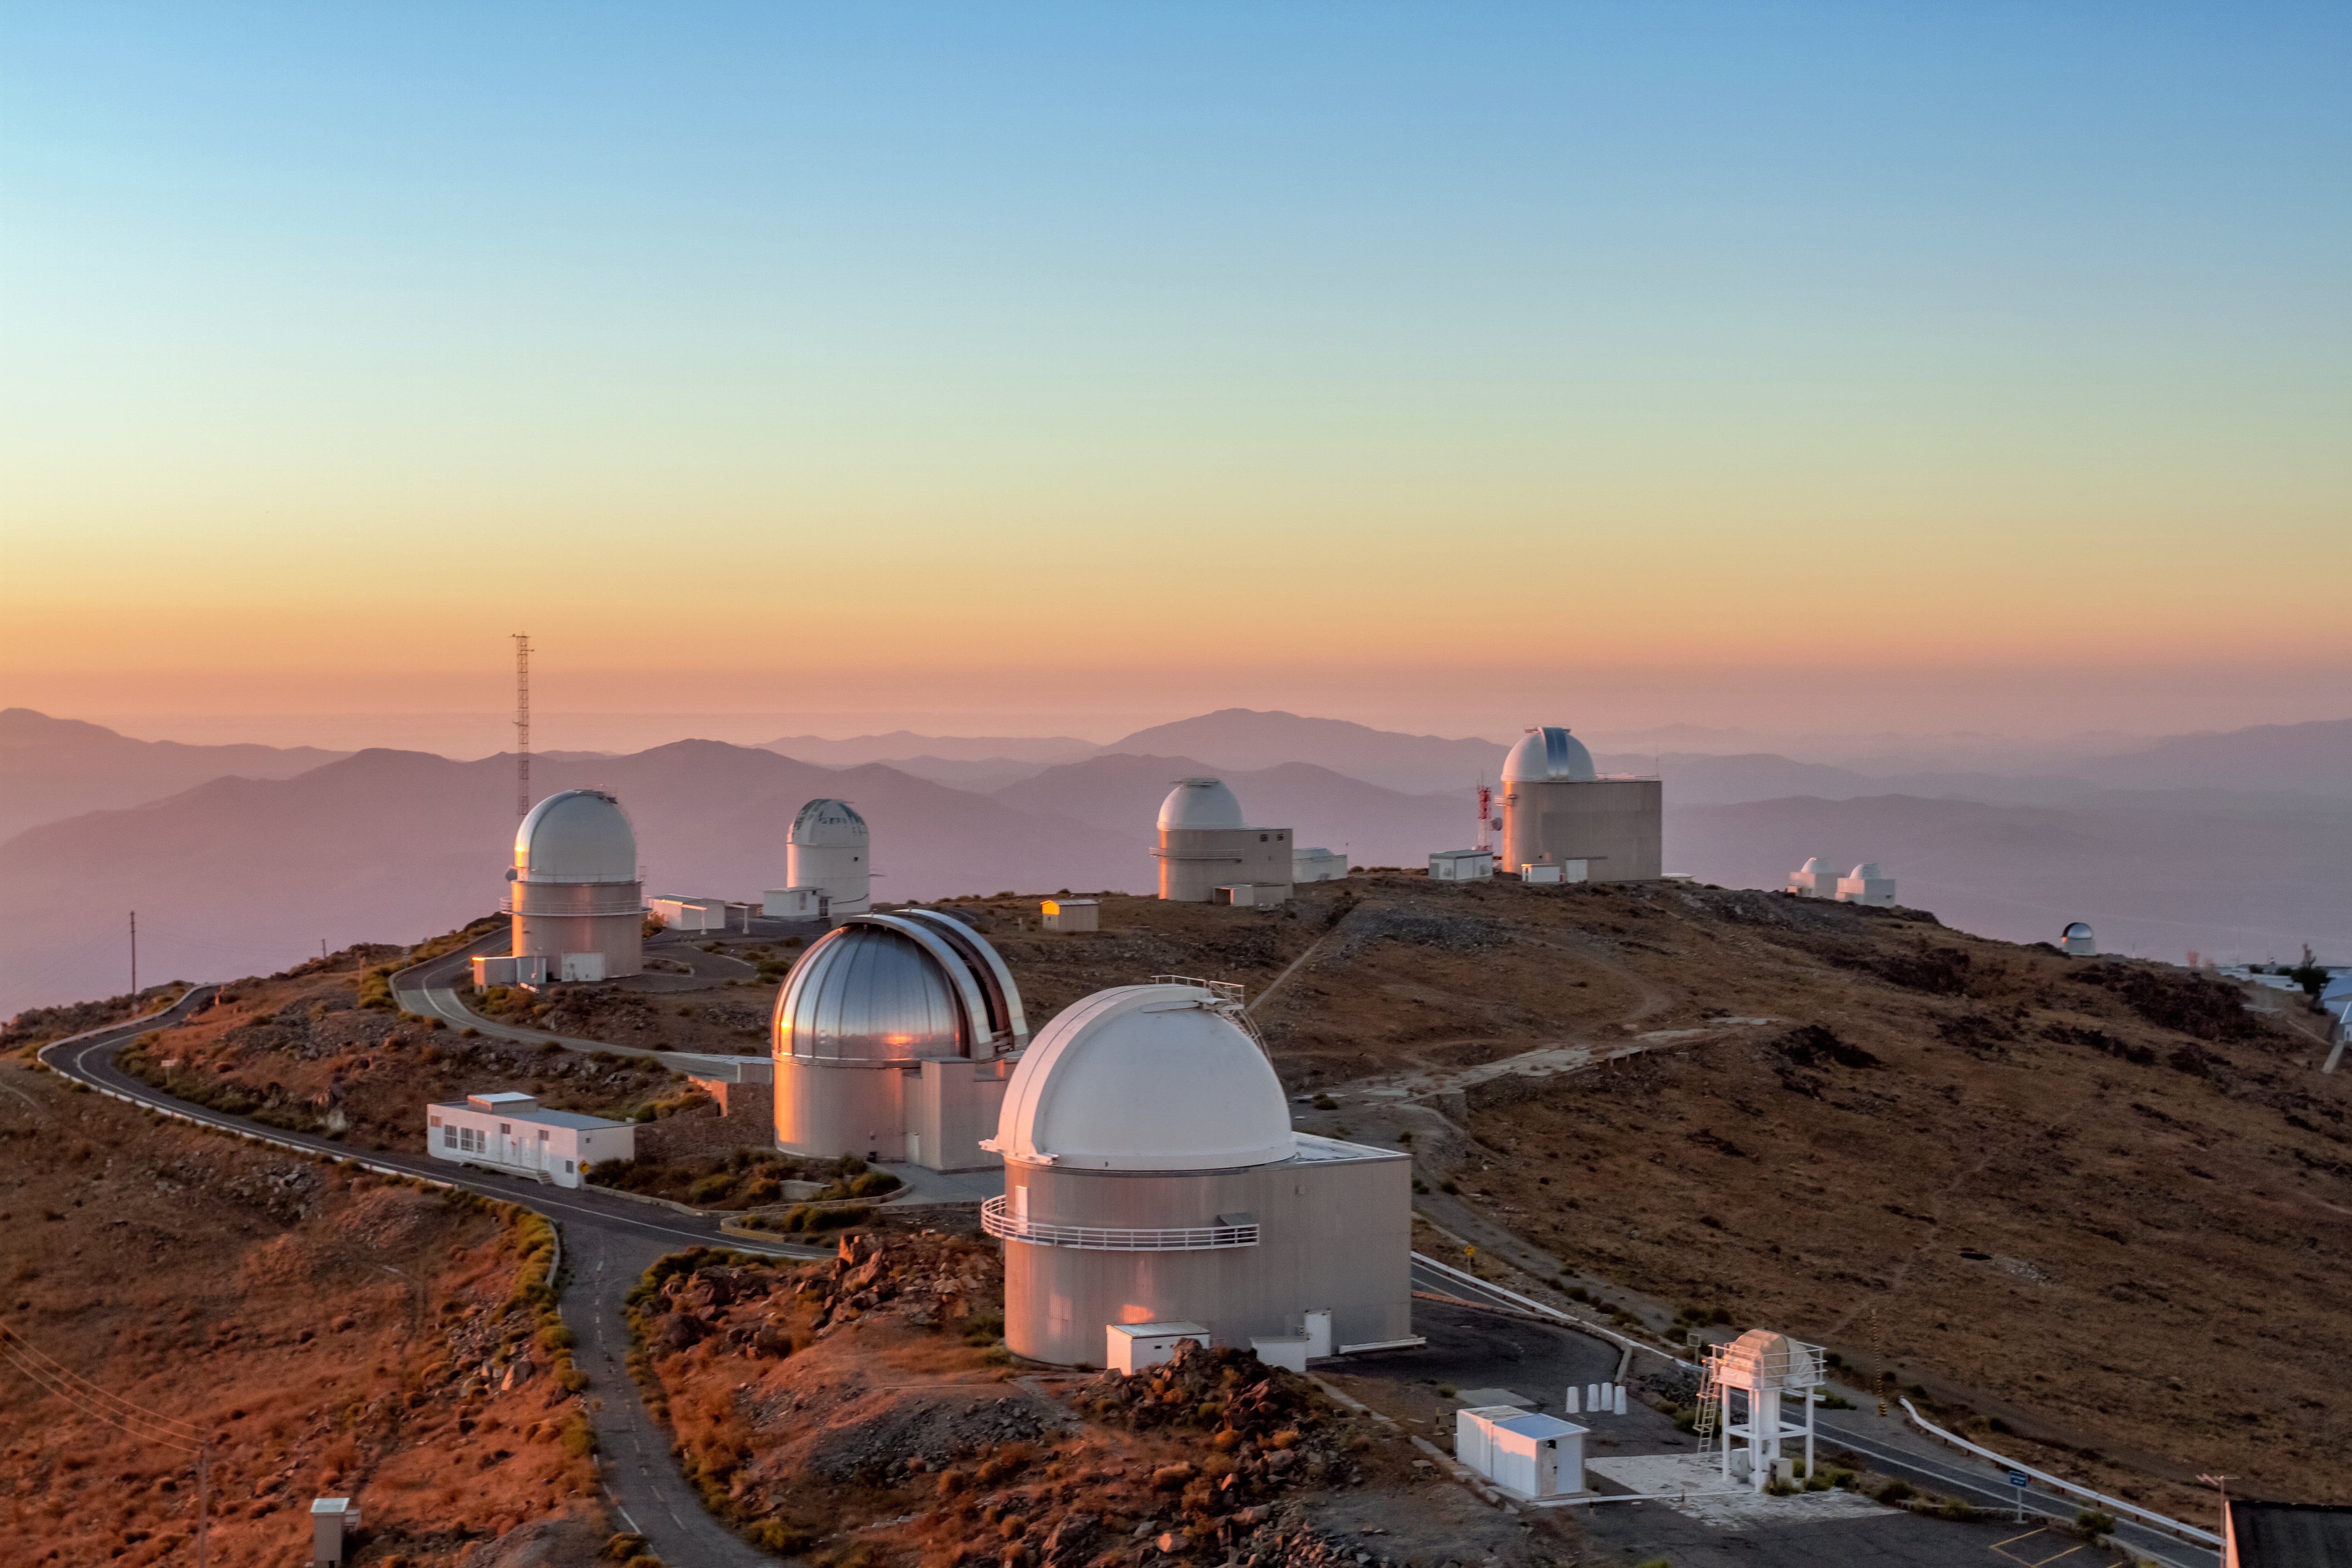

Colour gradients over the La Silla Observatory

Under a lovely sky filled with a gradient of colours from a sunrise are some of the many telescopes at ESO's La Silla Observatory in Chile.

Credit: Aleksandar Cikota/ESO